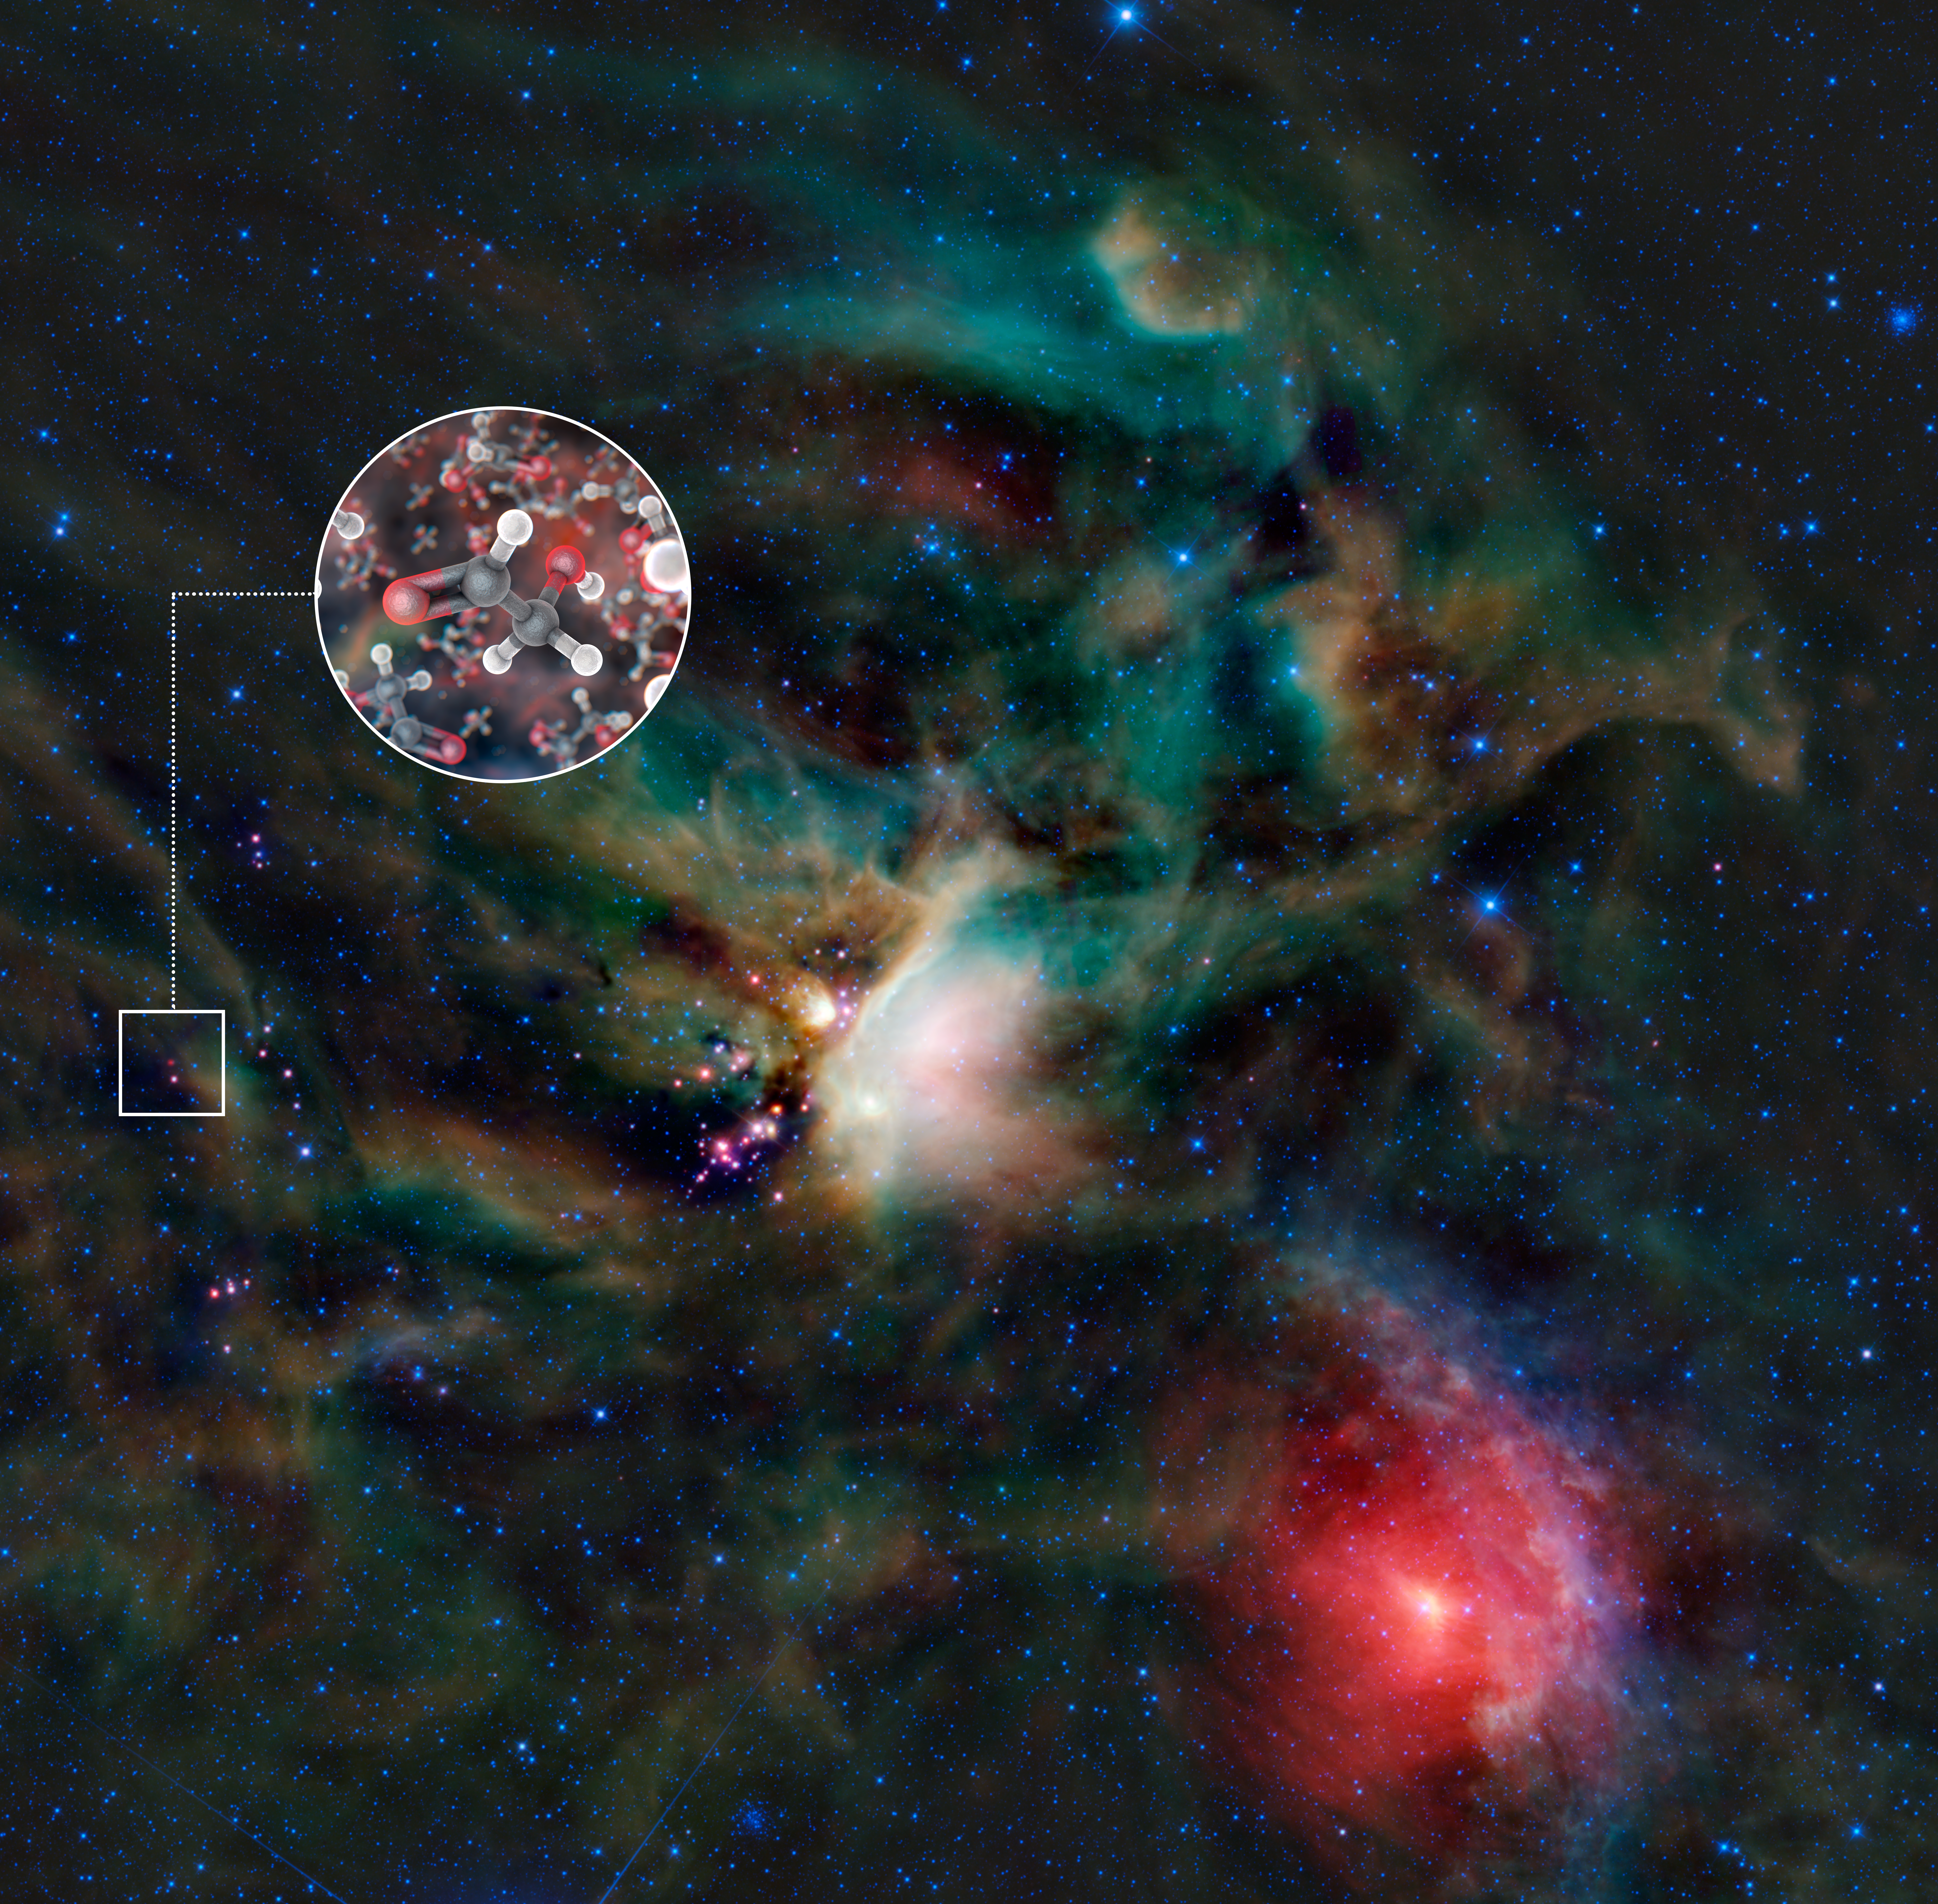

Sugar molecules in the gas surrounding a young Sun-like star

A team of astronomers has found molecules of glycolaldehyde — a simple form of sugar — in the gas surrounding a young binary star, with similar mass to the Sun, called IRAS 16293-2422. This is the first time sugar been found in space around such a star, and the discovery shows that the building blocks of life are in the right place, at the right time, to be included in planets forming around the star. The astronomers used the Atacama Large Millimeter/submillimeter Array (ALMA) to detect the molecules.

This image shows the Rho Ophiuchi star-forming region in infrared light, as seen by NASA’s Wide-field Infrared Explorer (WISE). IRAS 16293-2422 is the red object in the centre of the small square. The inset image is an artist’s impression of glycolaldehyde molecules, showing glycolaldehyde’s molecular structure (C2H4O2). Carbon atoms are shown as grey, oxygen atoms as red, and hydrogen atoms as white.

In the WISE infrared image of Rho Ophiuchi, blue and cyan represent light emitted at wavelengths of 3.4 and 4.6 micrometres, which is predominantly from stars. Green and red represent light from 12 and 22 micrometres, respectively, which is mostly emitted by dust.

Credit: ALMA (ESO/NAOJ/NRAO)/L. Calçada (ESO) & NASA/JPL-Caltech/WISE Team